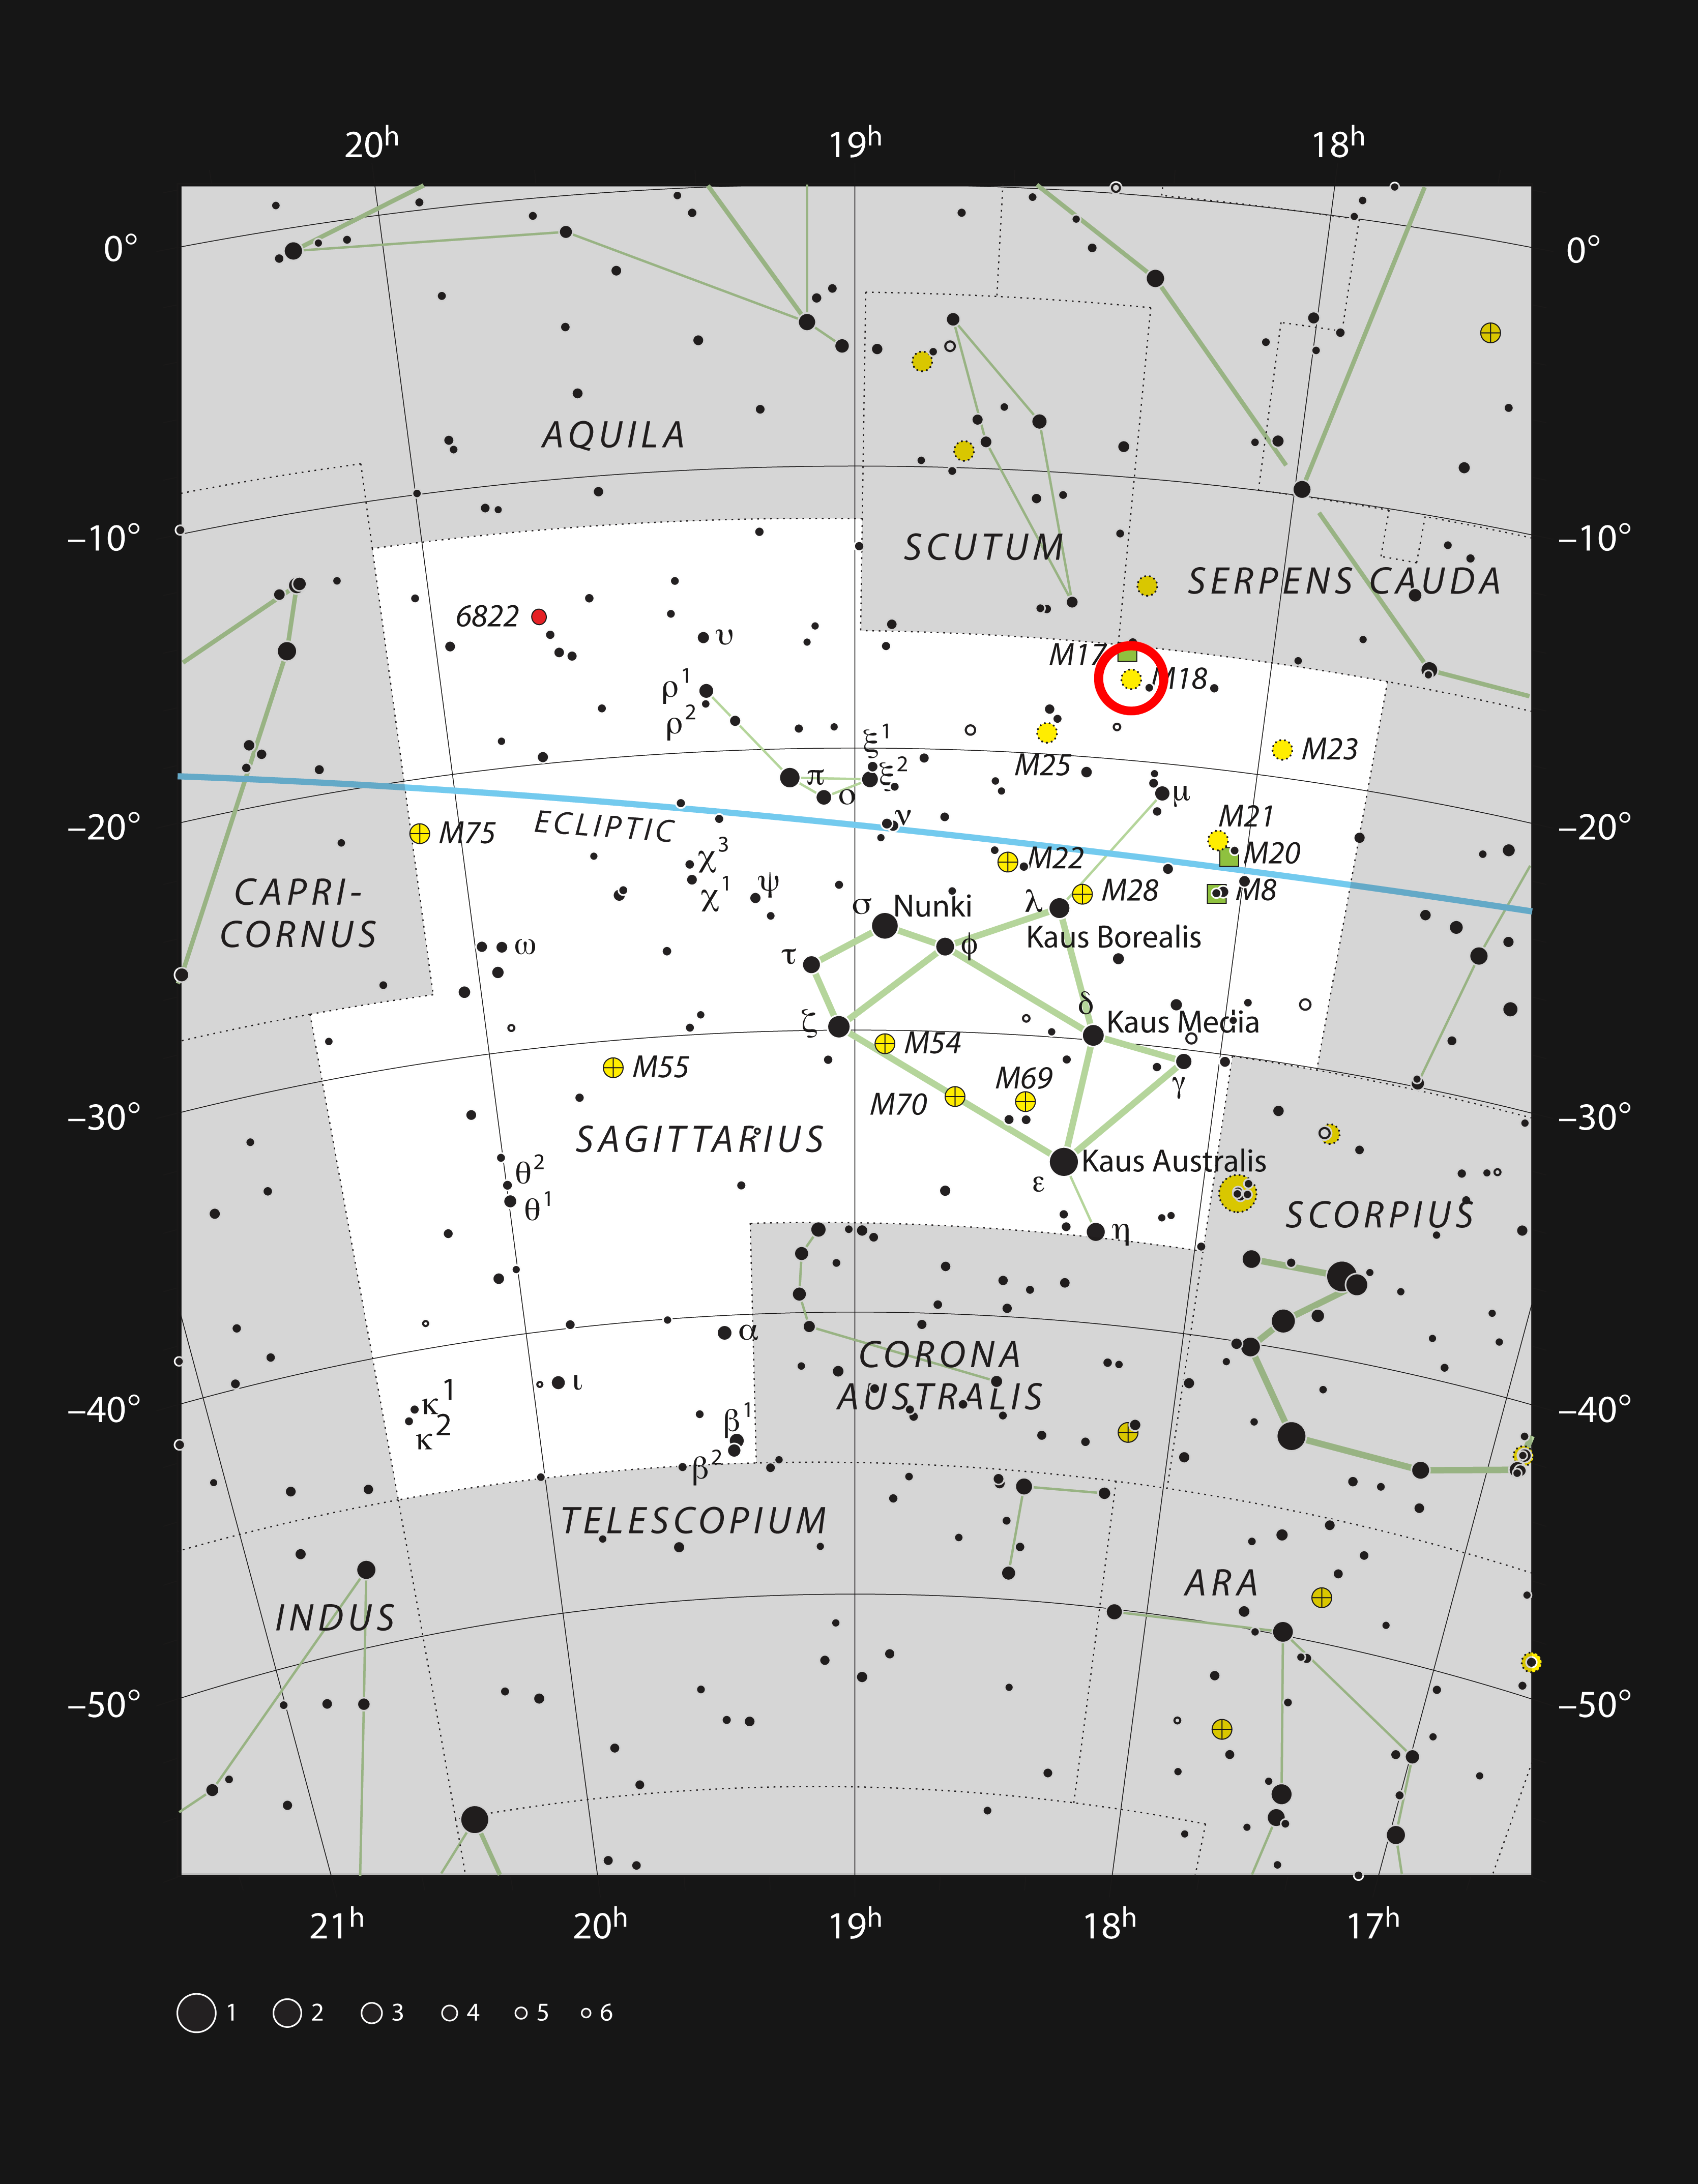

The star cluster Messier 18 in the constellation of Sagittarius

This chart shows the rich constellation of Sagittarius. Among the many star clusters in this part of the Milky Way lies Messier 18, a bright grouping of stars not far from the Omega Nebula (Messier 17). This picture plots most of the the stars visible on a dark clear night with the naked eye.

Credit: ESO/IAU and Sky & Telescope